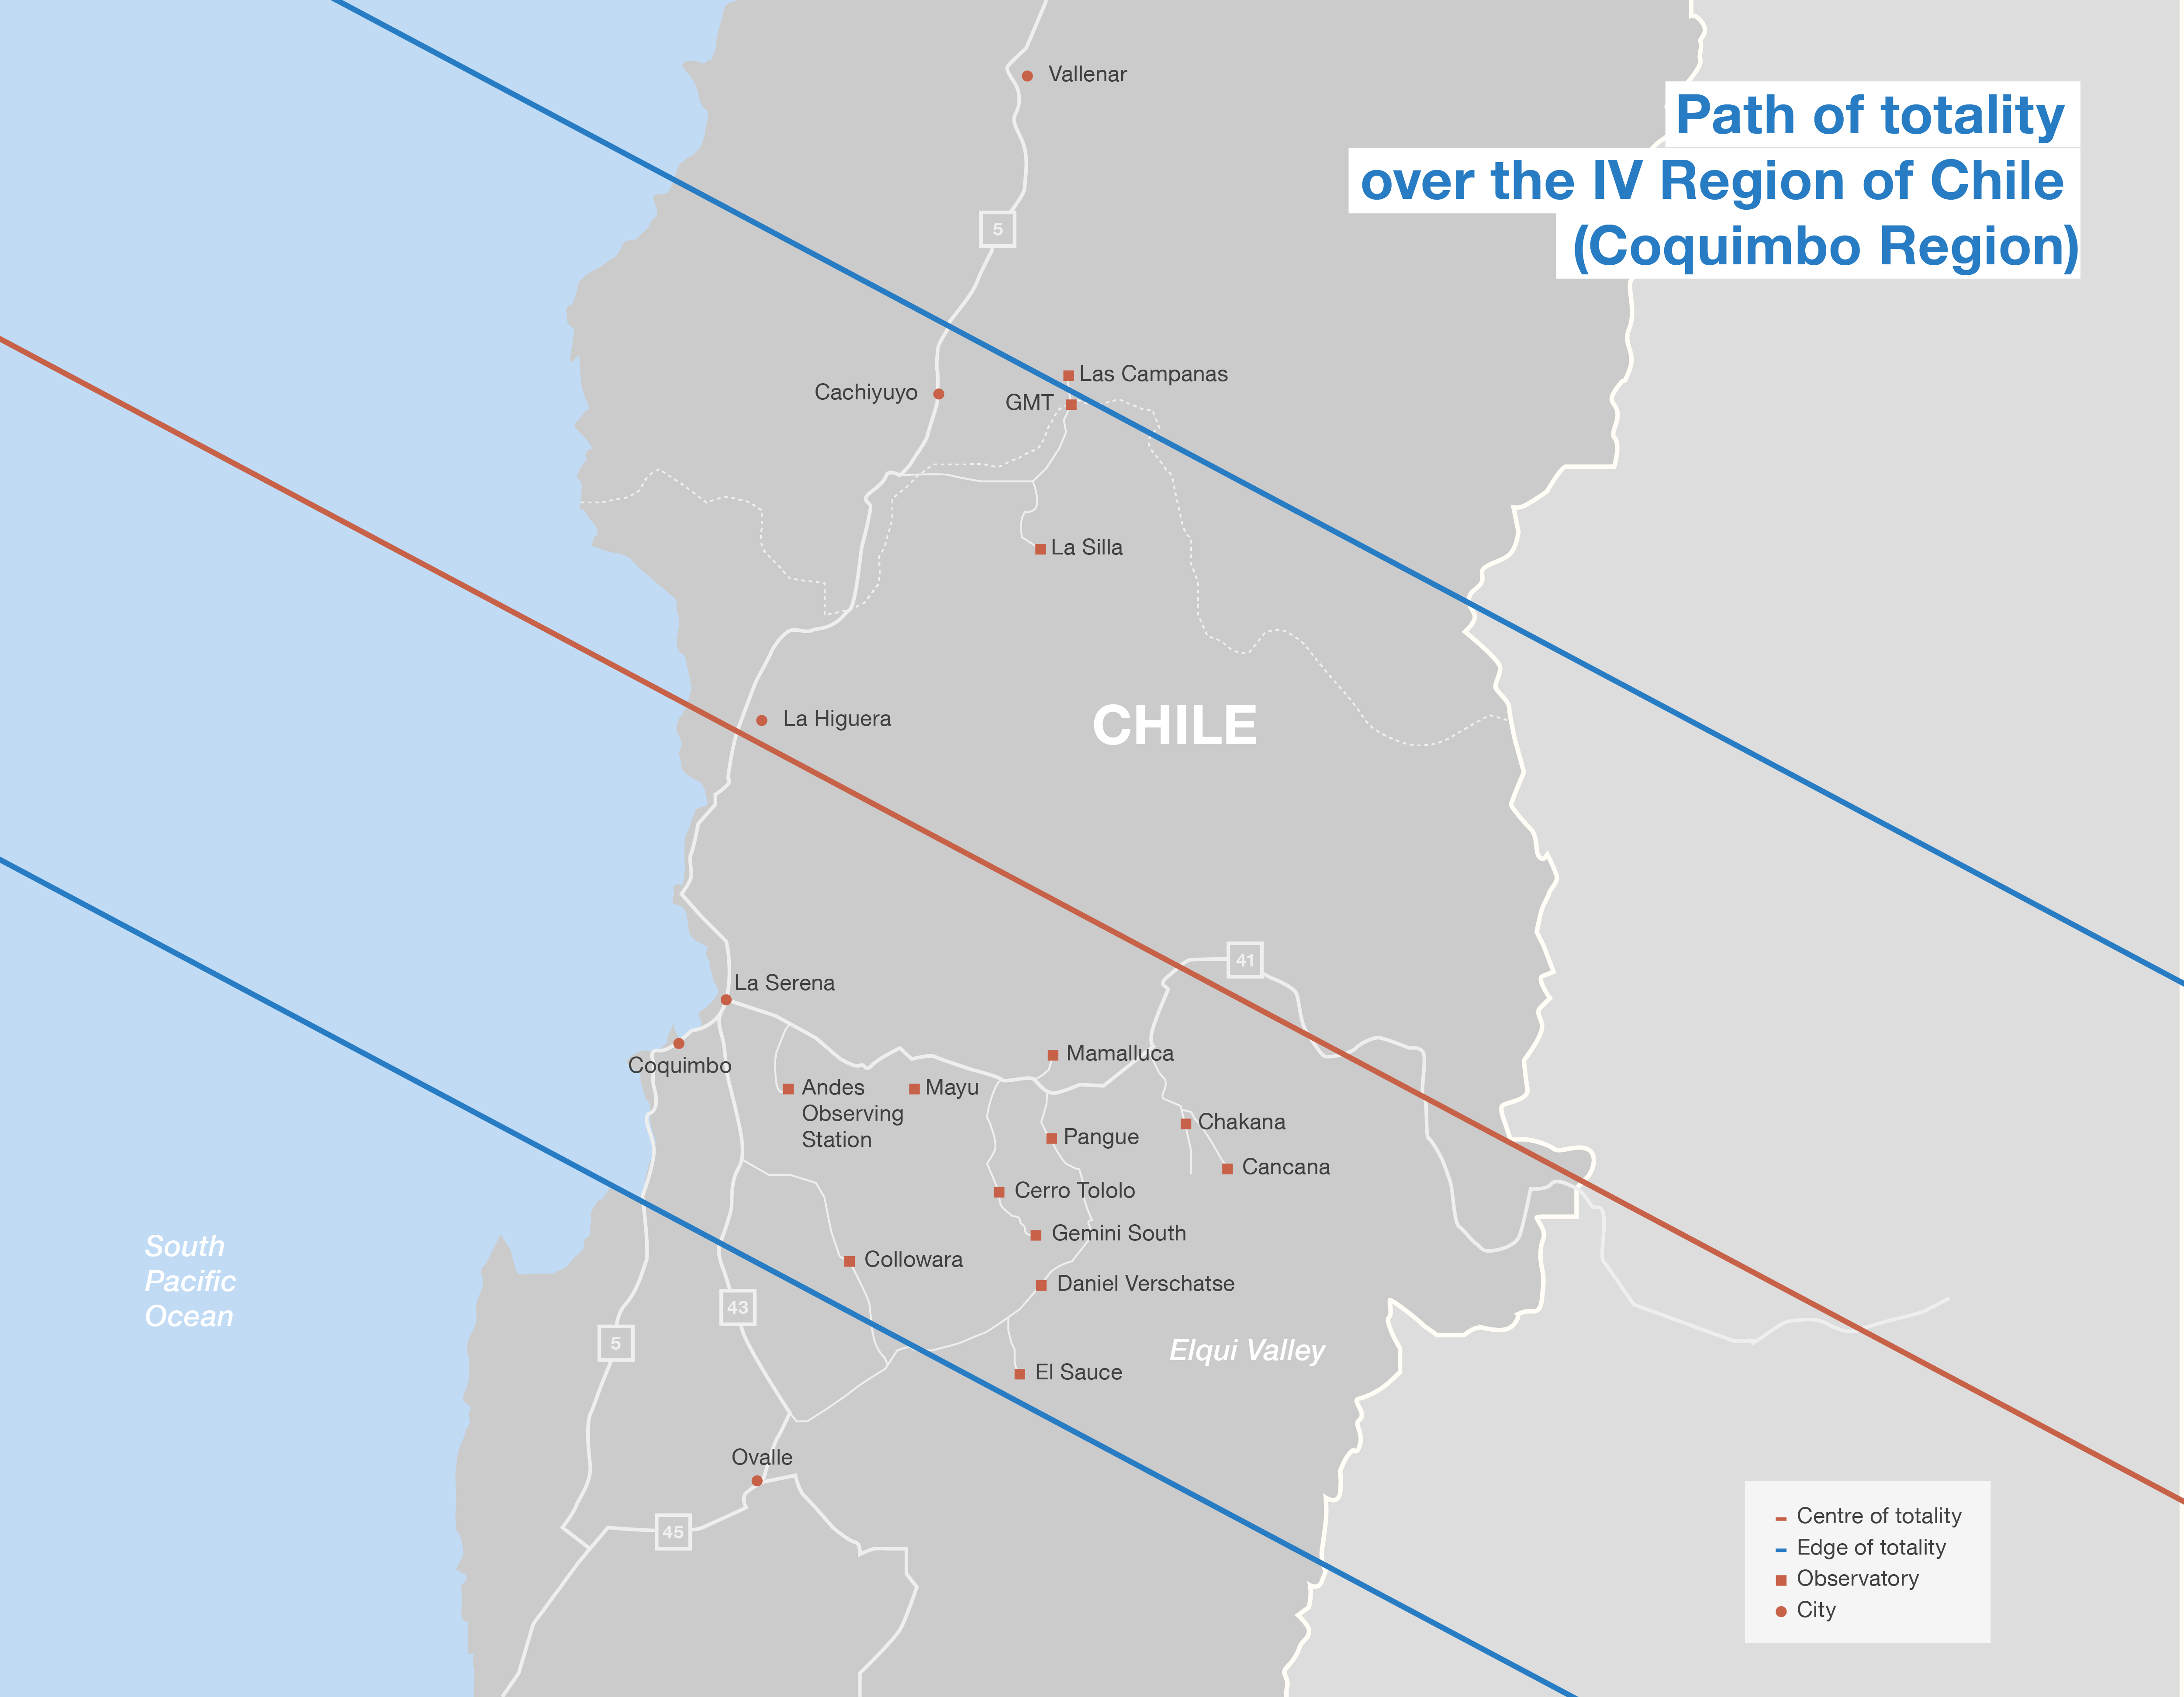

Total solar eclipse path in Chile

This map shows the location of some observatories in Chile and the total solar eclipse path on 2 July 2019. More information on the ESO eclipse activities is available on its dedicated website.

Credit: ESO